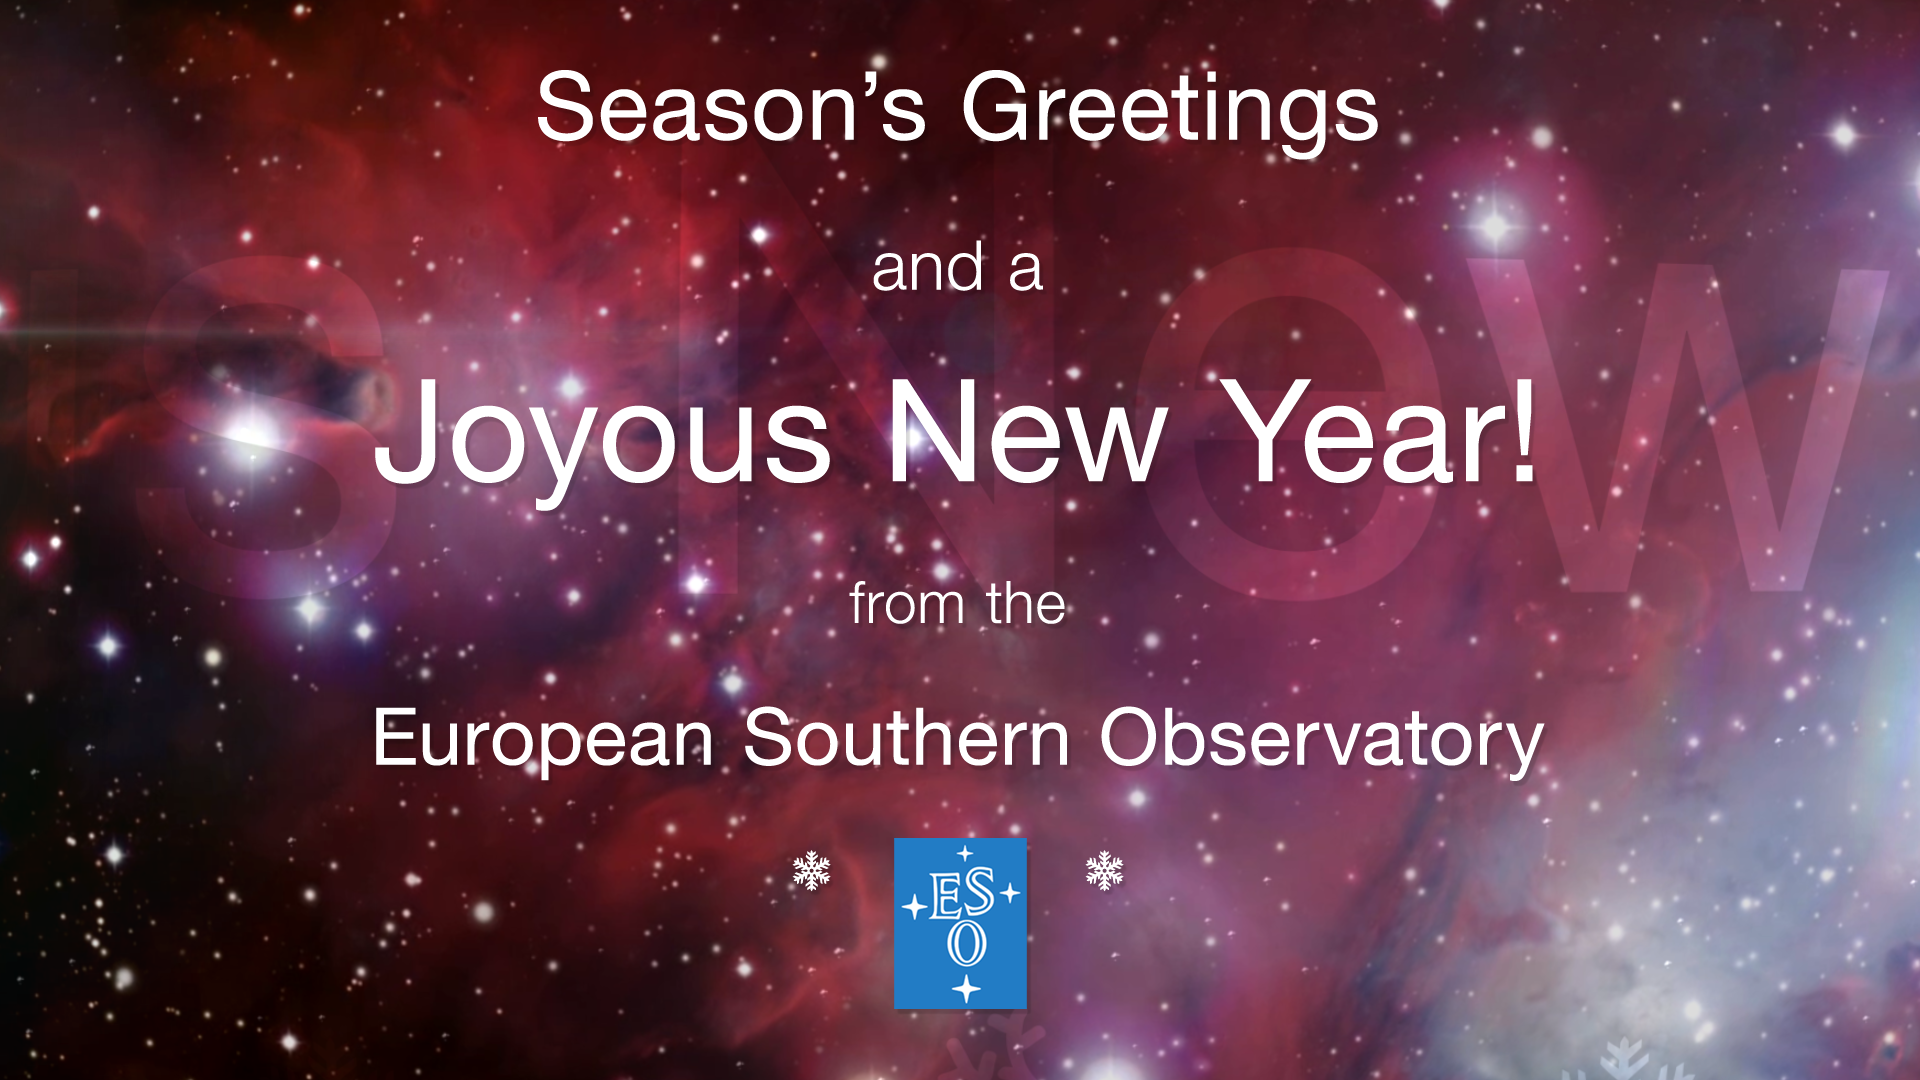

Season’s Greetings from the European Southern Observatory!

As 2018 draws to a close we send you all our very best wishes! On behalf of everyone at the European Southern Observatory, have a very merry end of the year and a fruitful start to 2019.

Credit: ESO